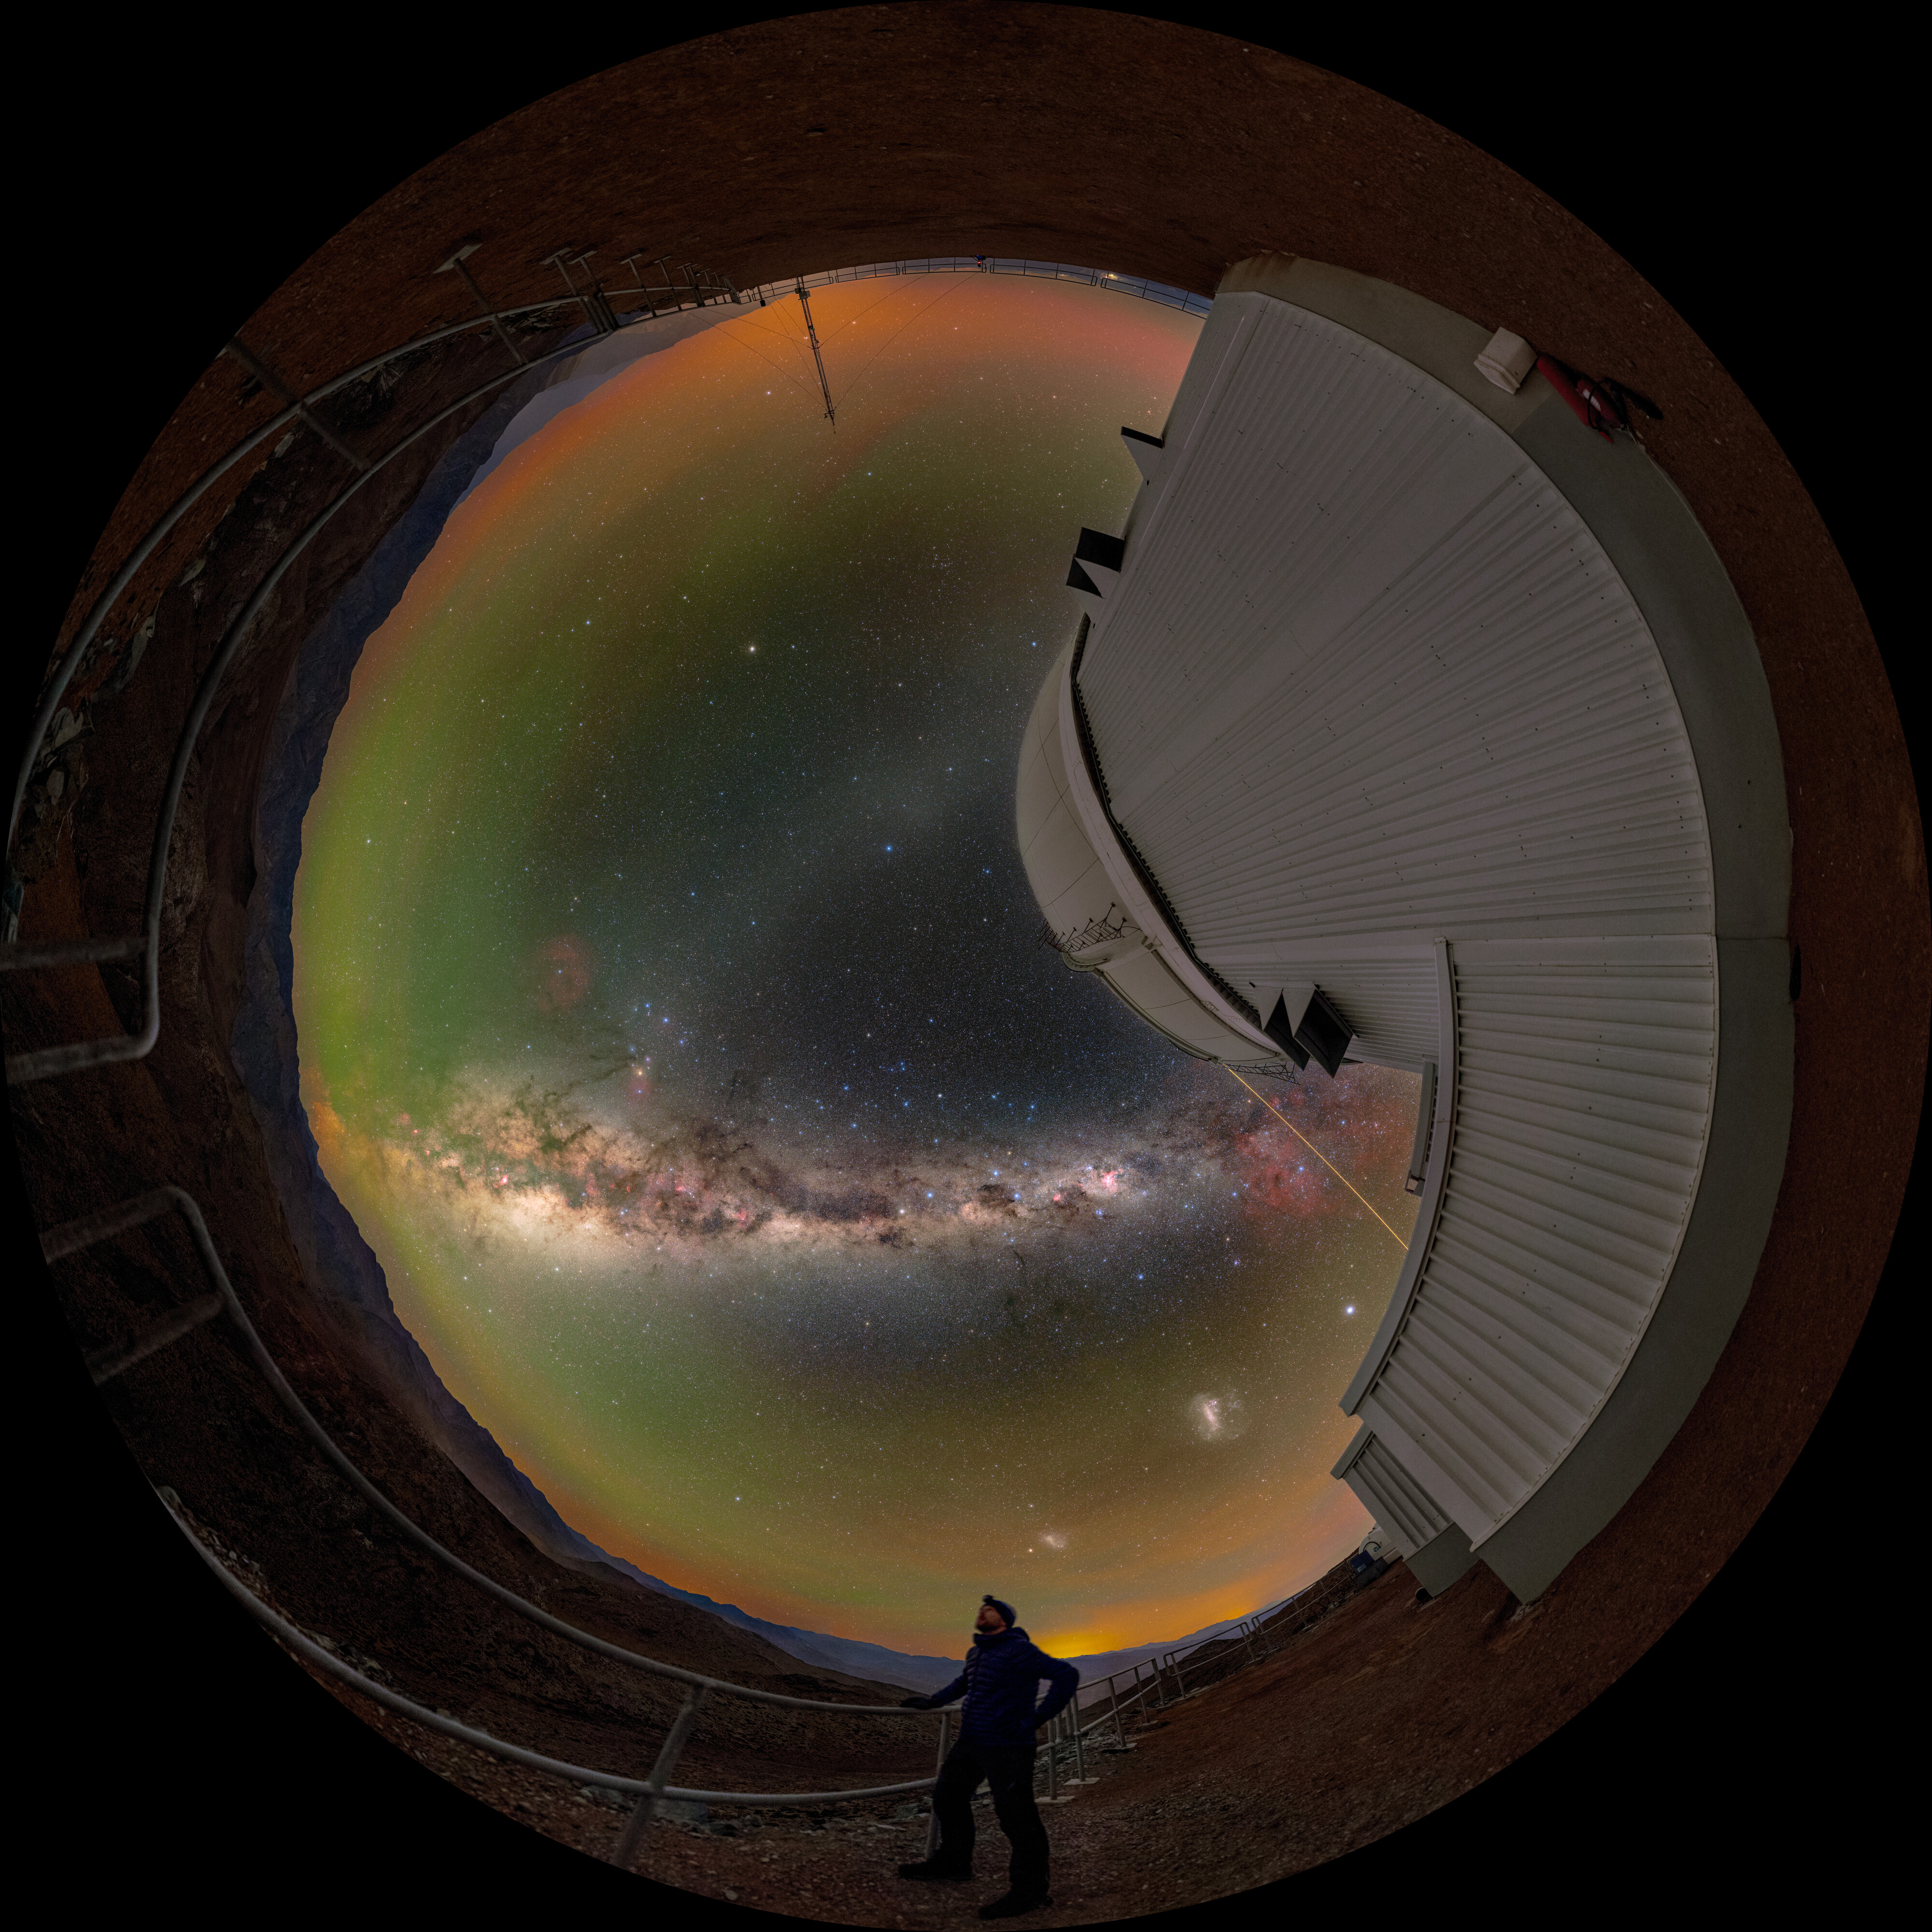

Not Your Typical Stargazing (Fulldome)

In this NOIRLab Image of the Week, NSF NOIRLab Audiovisual Ambassador Tomáš Slovinský admires the night sky outside of the Southern Astrophysical Research (SOAR) Telescope, located on Cerro Pachón in Chile and operated by Cerro Tololo Inter-American Observatory (CTIO), a Program of NSF NOIRLab. On Cerro Pachón, the night is embellished by colors and features that make stargazing here unforgettable.

The sky is peppered with naturally occurring yellow and green airglow, the Milky Way, and the Large Magellanic Cloud, and the Small Magellanic Cloud. A distinct yellow beam next to the SOAR telescope is the light of the laser guide star of the nearby Gemini South, one half of the International Gemini Observatory, operated by NSF NOIRLab.

A panorama of this photo was featured as a NOIRLab Image of the Week, and a cropped version can be found here. This photo was taken during the NOIRLab 2022 Photo Expedition to all the NOIRLab sites.

Credit: CTIO/NOIRLab/NSF/AURA/T. Slovinský